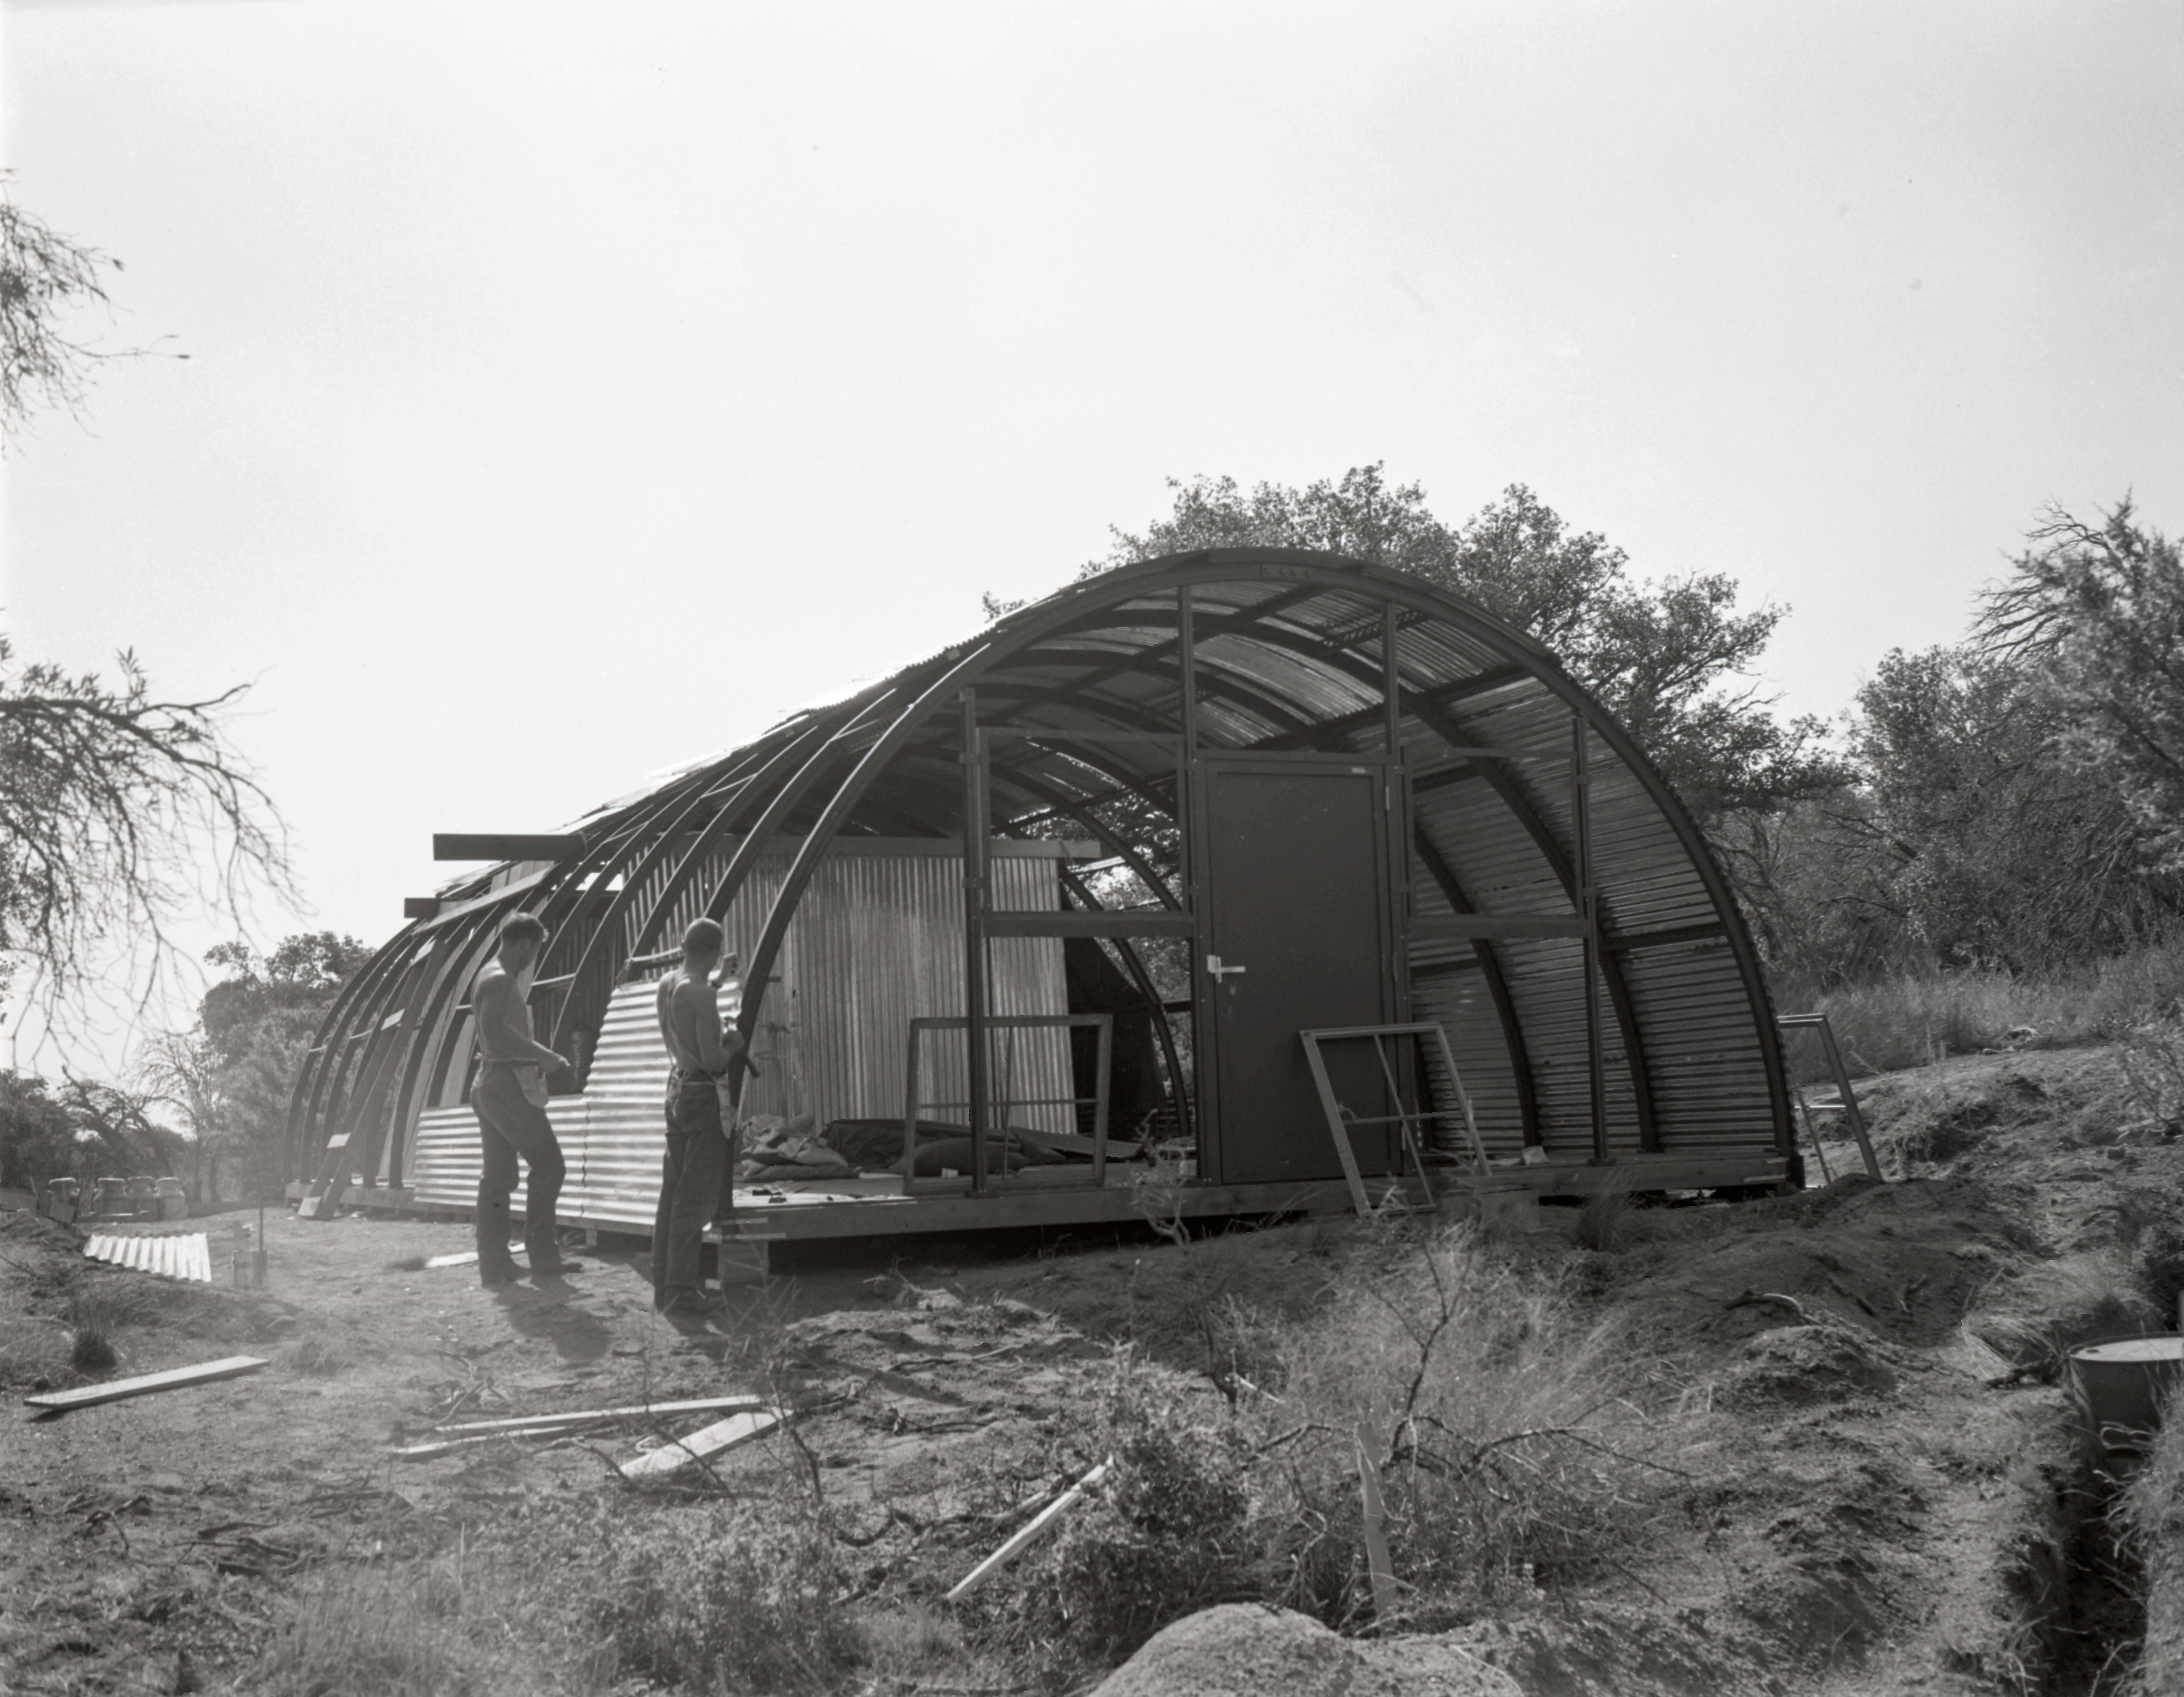

Quonset hut construction, Kitt Peak, 1958

This image is stored at NOIRLab Headquarters in Tucson, Arizona. For the original negative of this image, see KPNO Negatives envelope 366-370, 366. It was captured in 1958.

This image is shows the construction of a quonset hut on Kitt Peak.

This image is part of NSF NOIRLab’s historical archives.

Credit: KPNO/NOIRLab/NSF/AURA